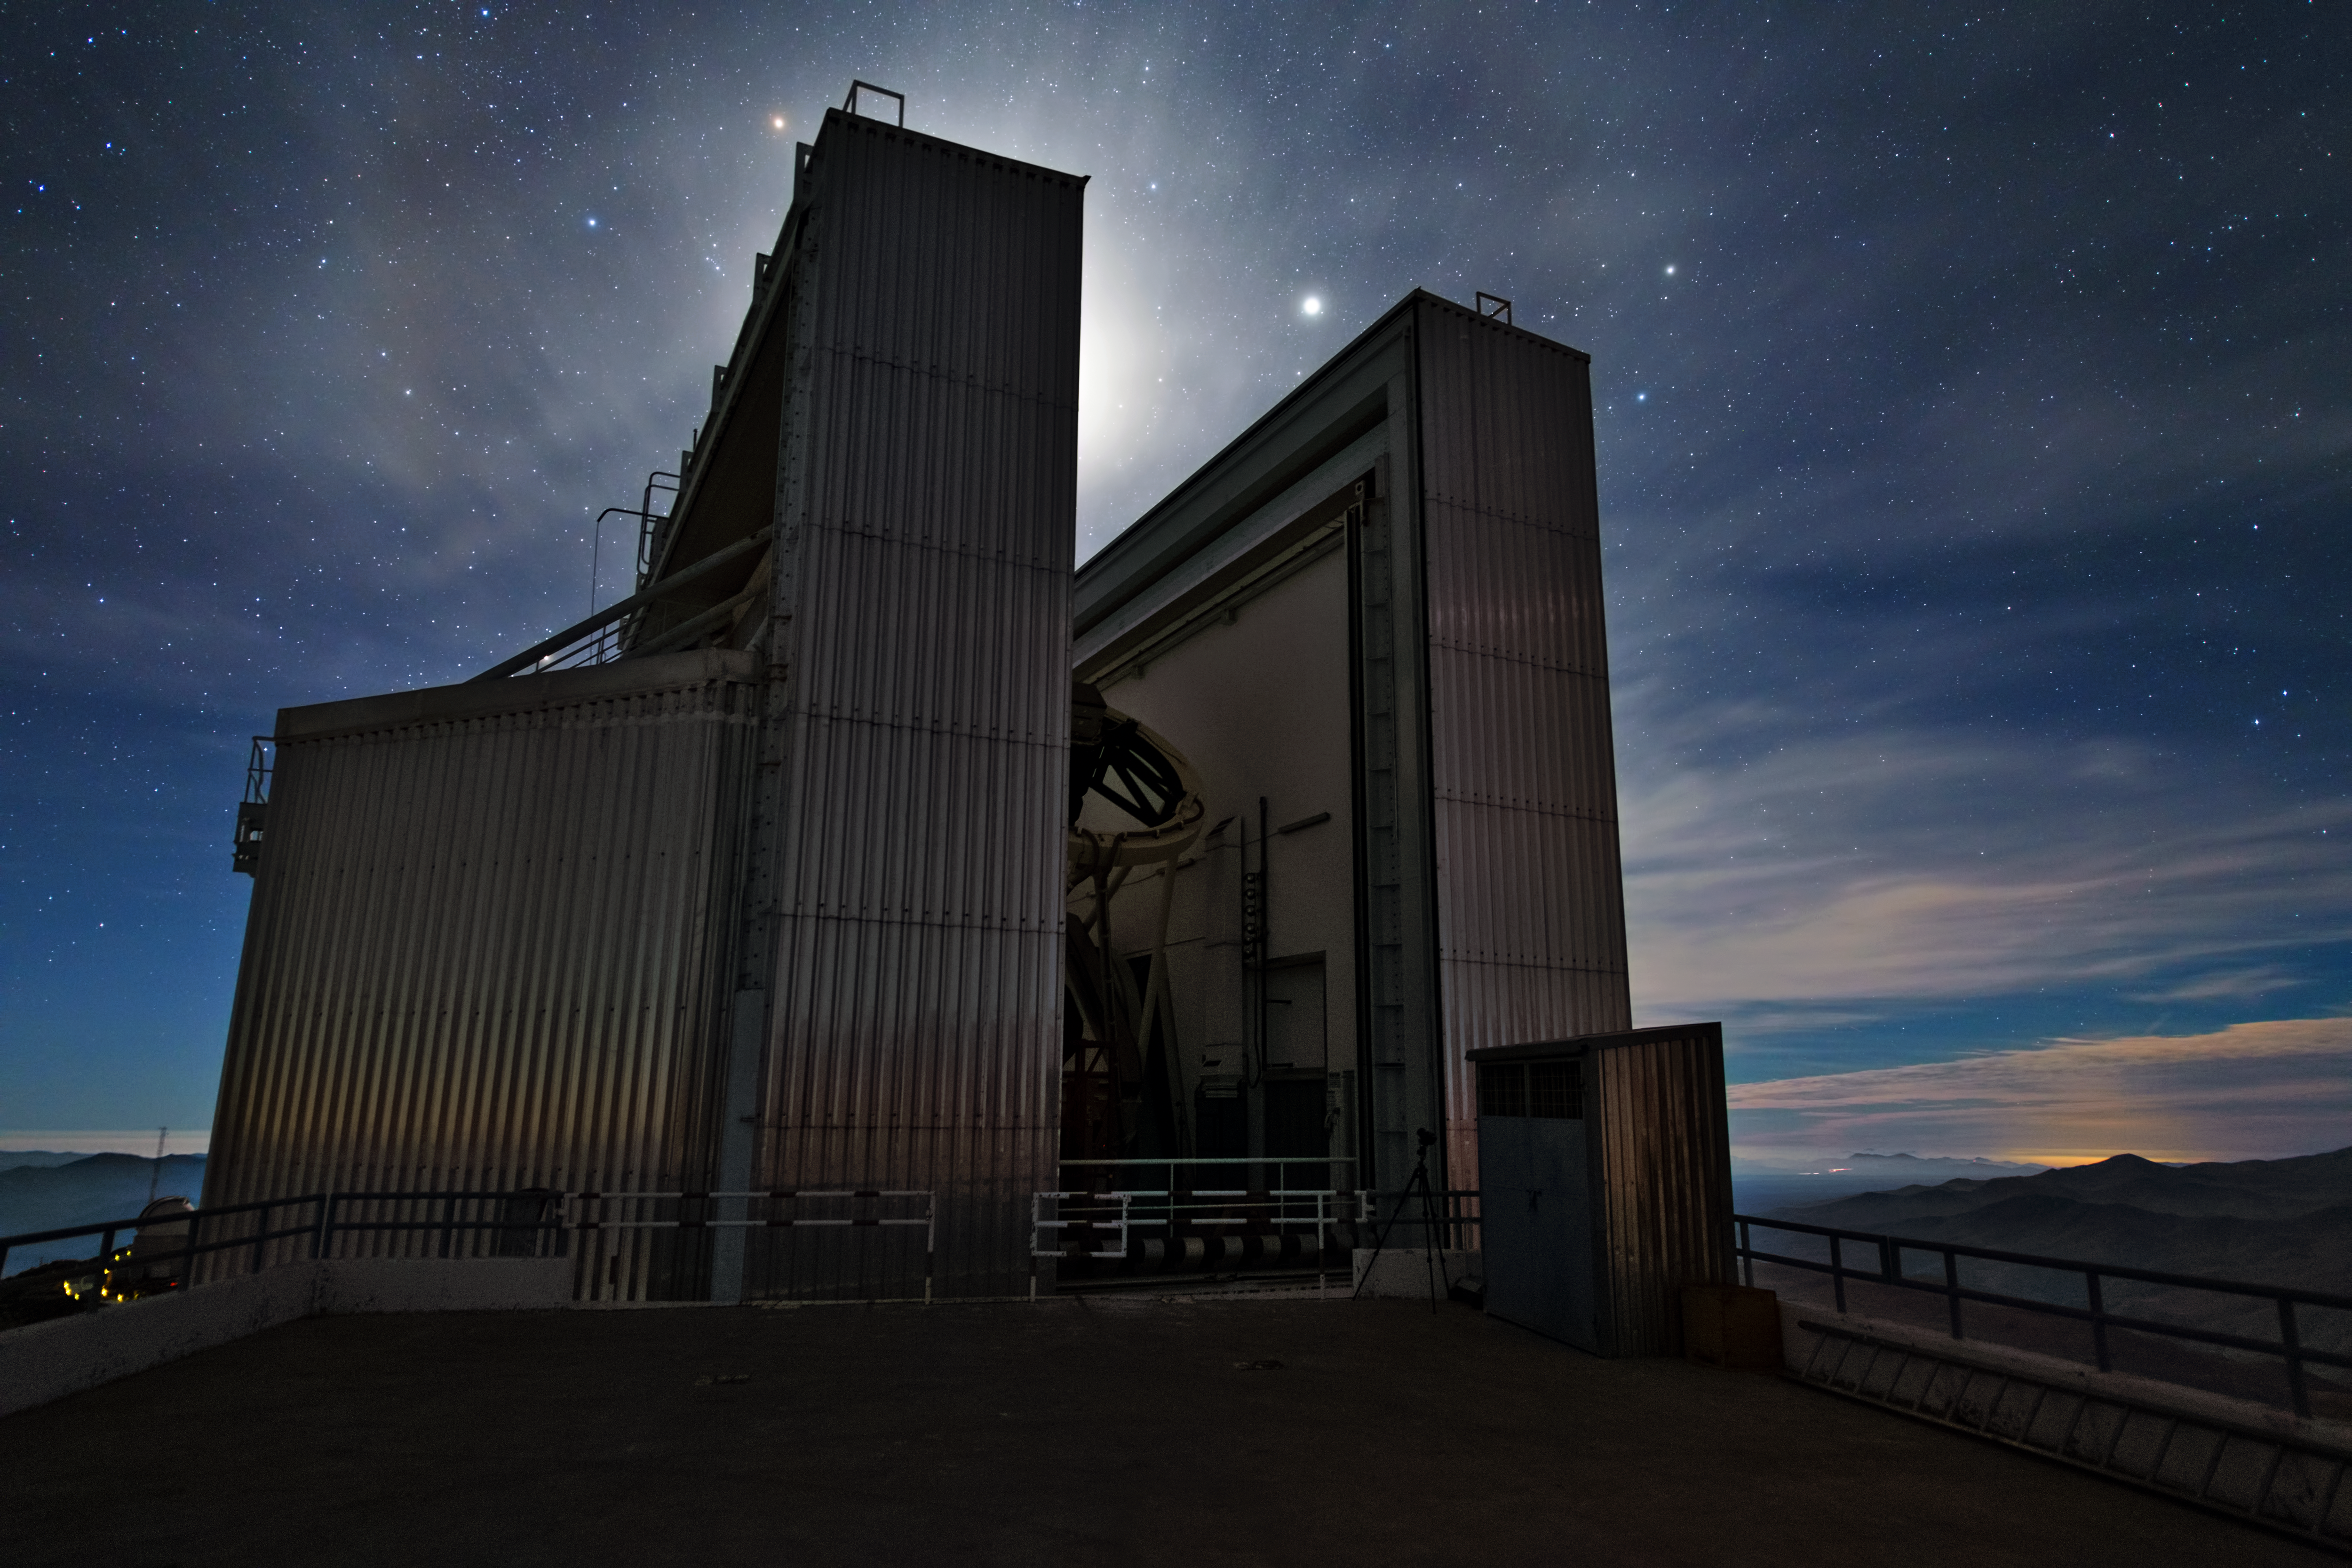

NTT hides the Moon

This is the New Technology Telescope (NTT) at La Silla. It broke new ground for telescope engineering and design and was the first in the world to have a computer-controlled main mirror. One of its angular dome walls is hiding the bright Moon behind it.

Credit: Y. Beletsky (LCO)/ESO